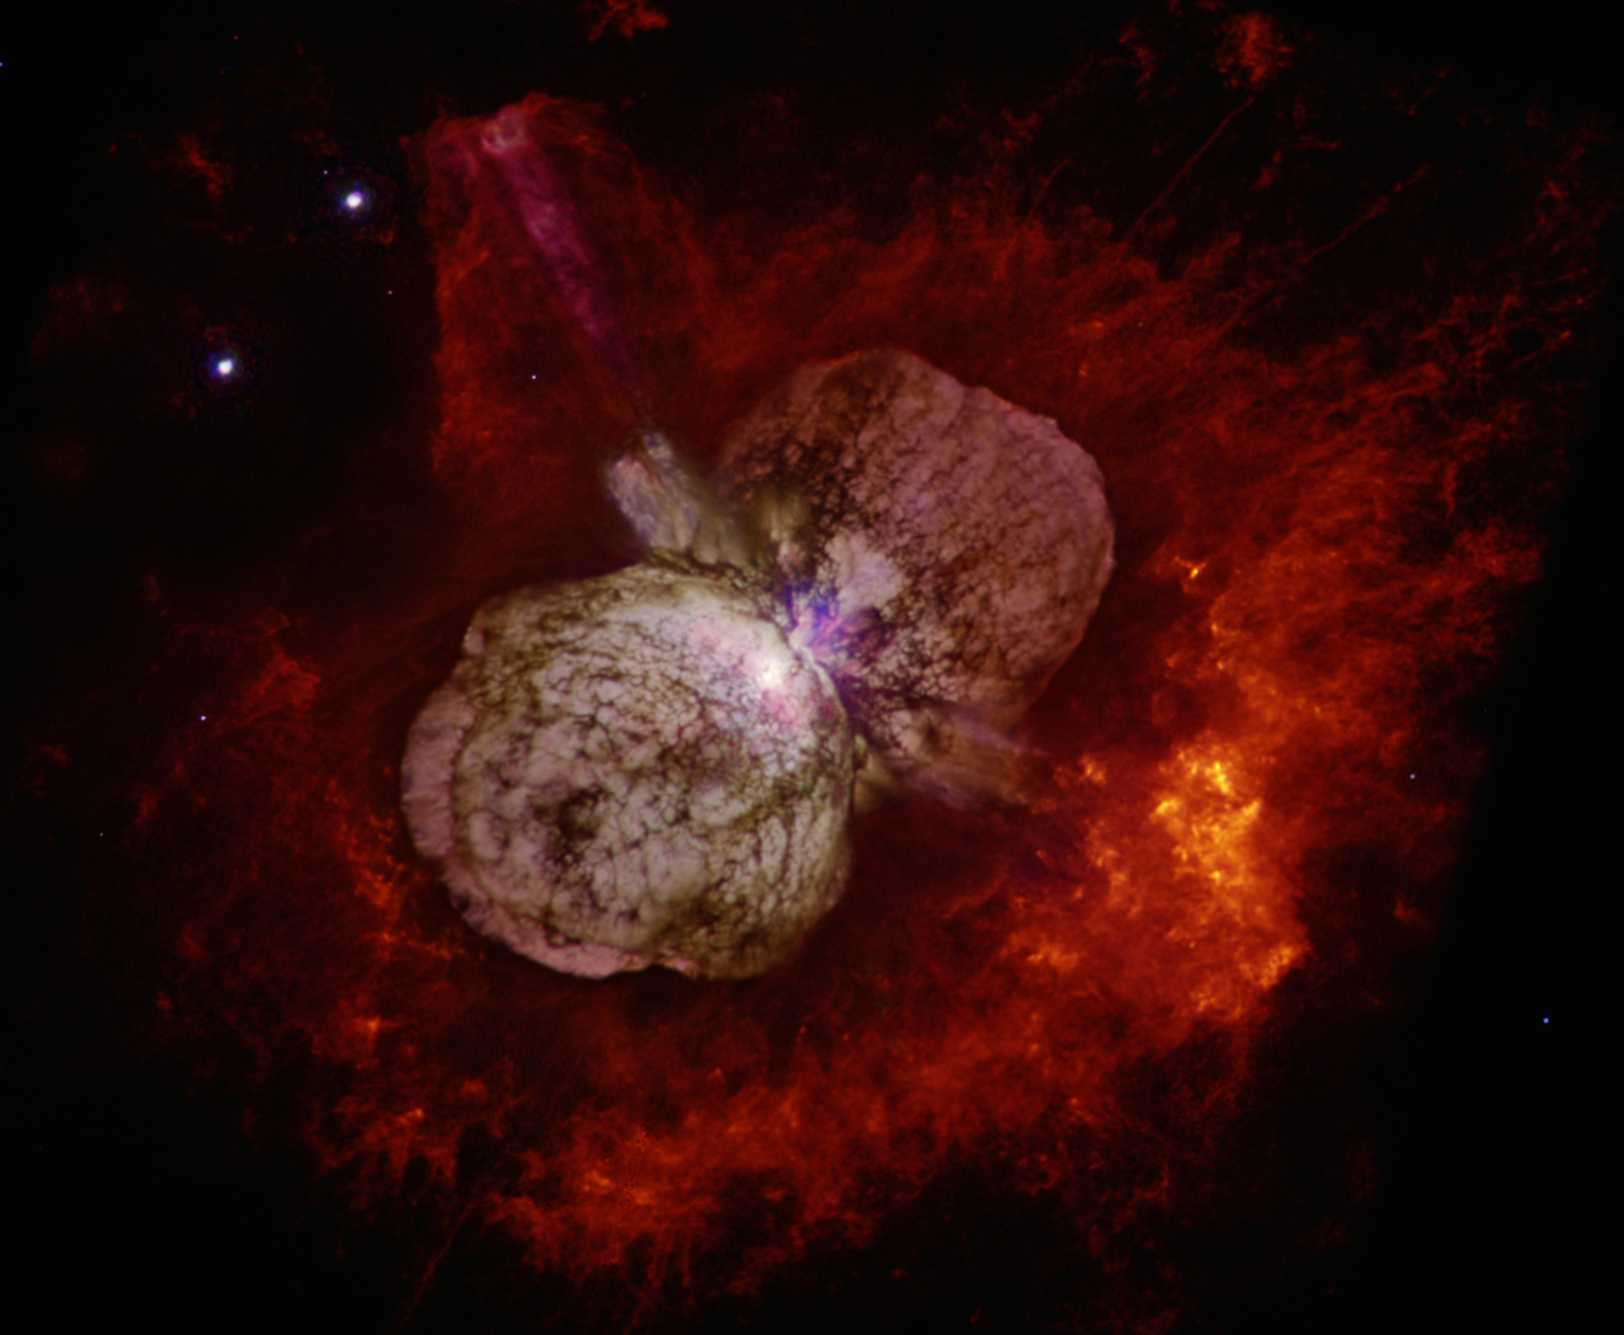

Astronomers Blown Away by Historic Stellar Blast

Color image taken with the Hubble Space Telecope’s WFPC2 camera, showing the dumbbell-shaped cloud of gas and dust around the star. This nebula contains more than 10 times the mass of our Sun, which was ejected by Eta Carinae in the 19th century Great Eruption.

Credit: N. Smith (U. Arizona) and NASA.